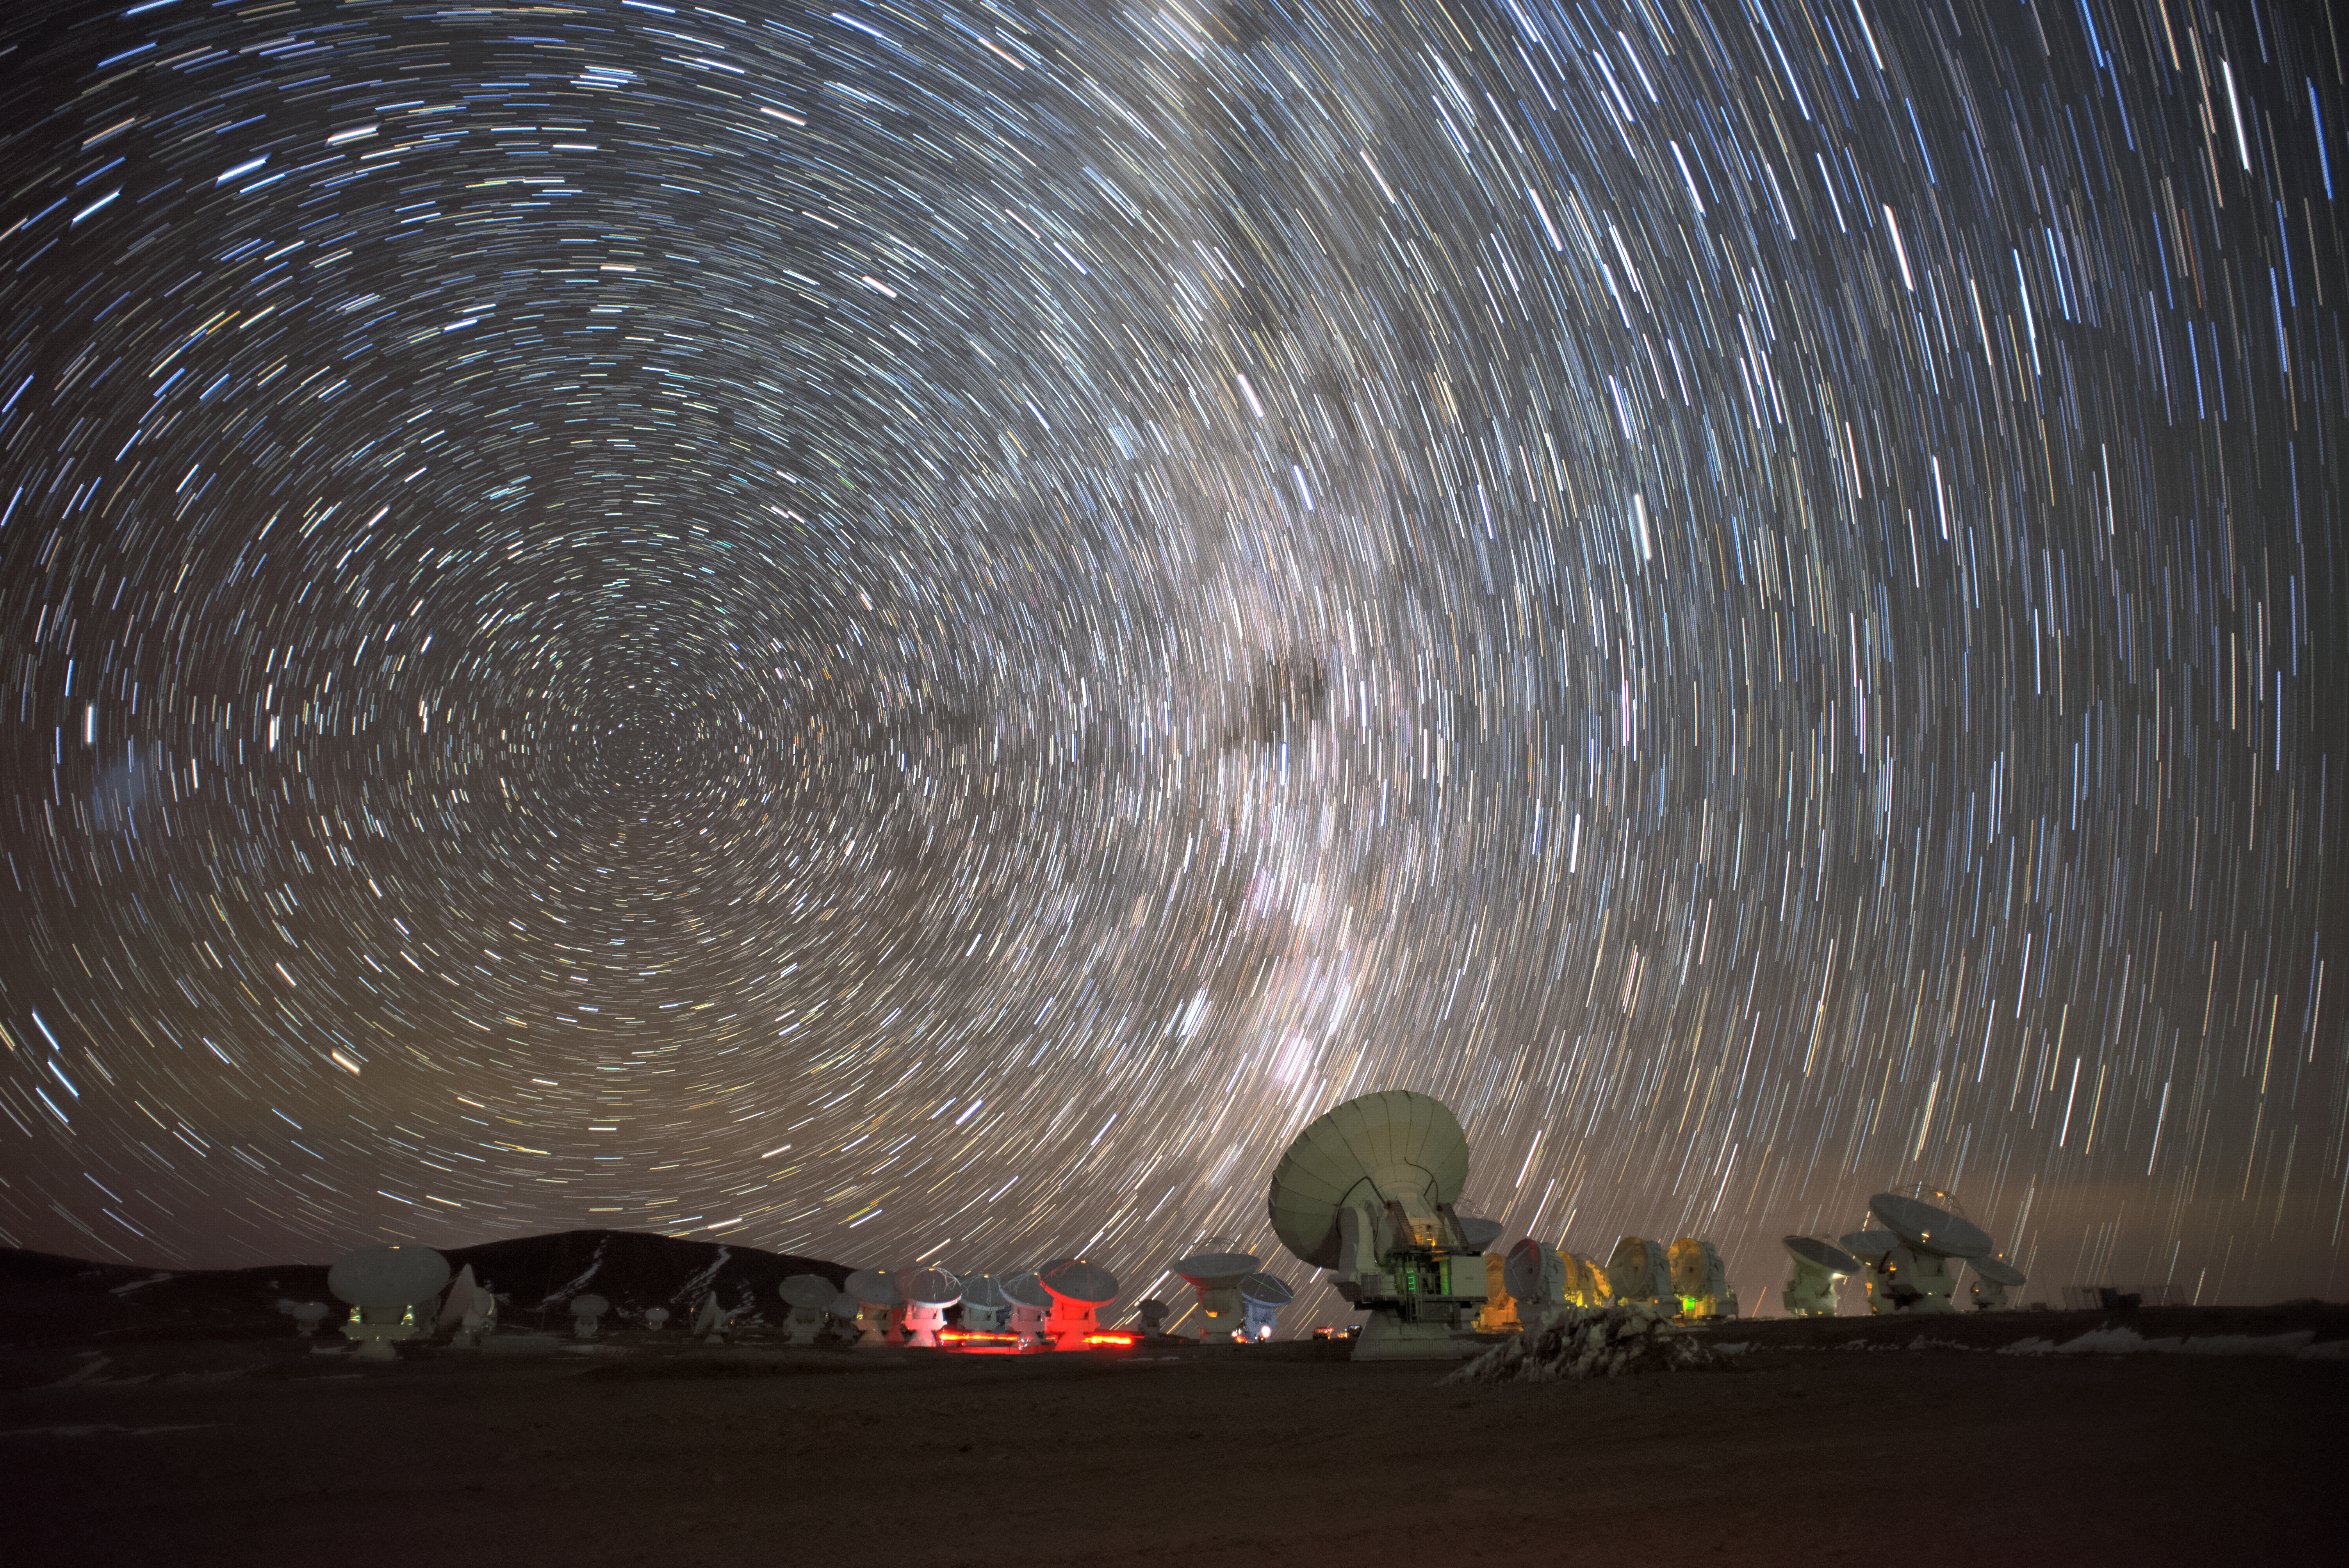

Milky Way and star trails over ALMA

A long-exposure photo over ALMA Observatory reveals the depth of our Milky Way Galaxy and the results of the Earth rotation (the star trails) at the same time. The darker spot at the centre of the picture is the Coalsack Nebula in the constellation Crux (the Southern Cross).

Credit: S. Otarola/ESO